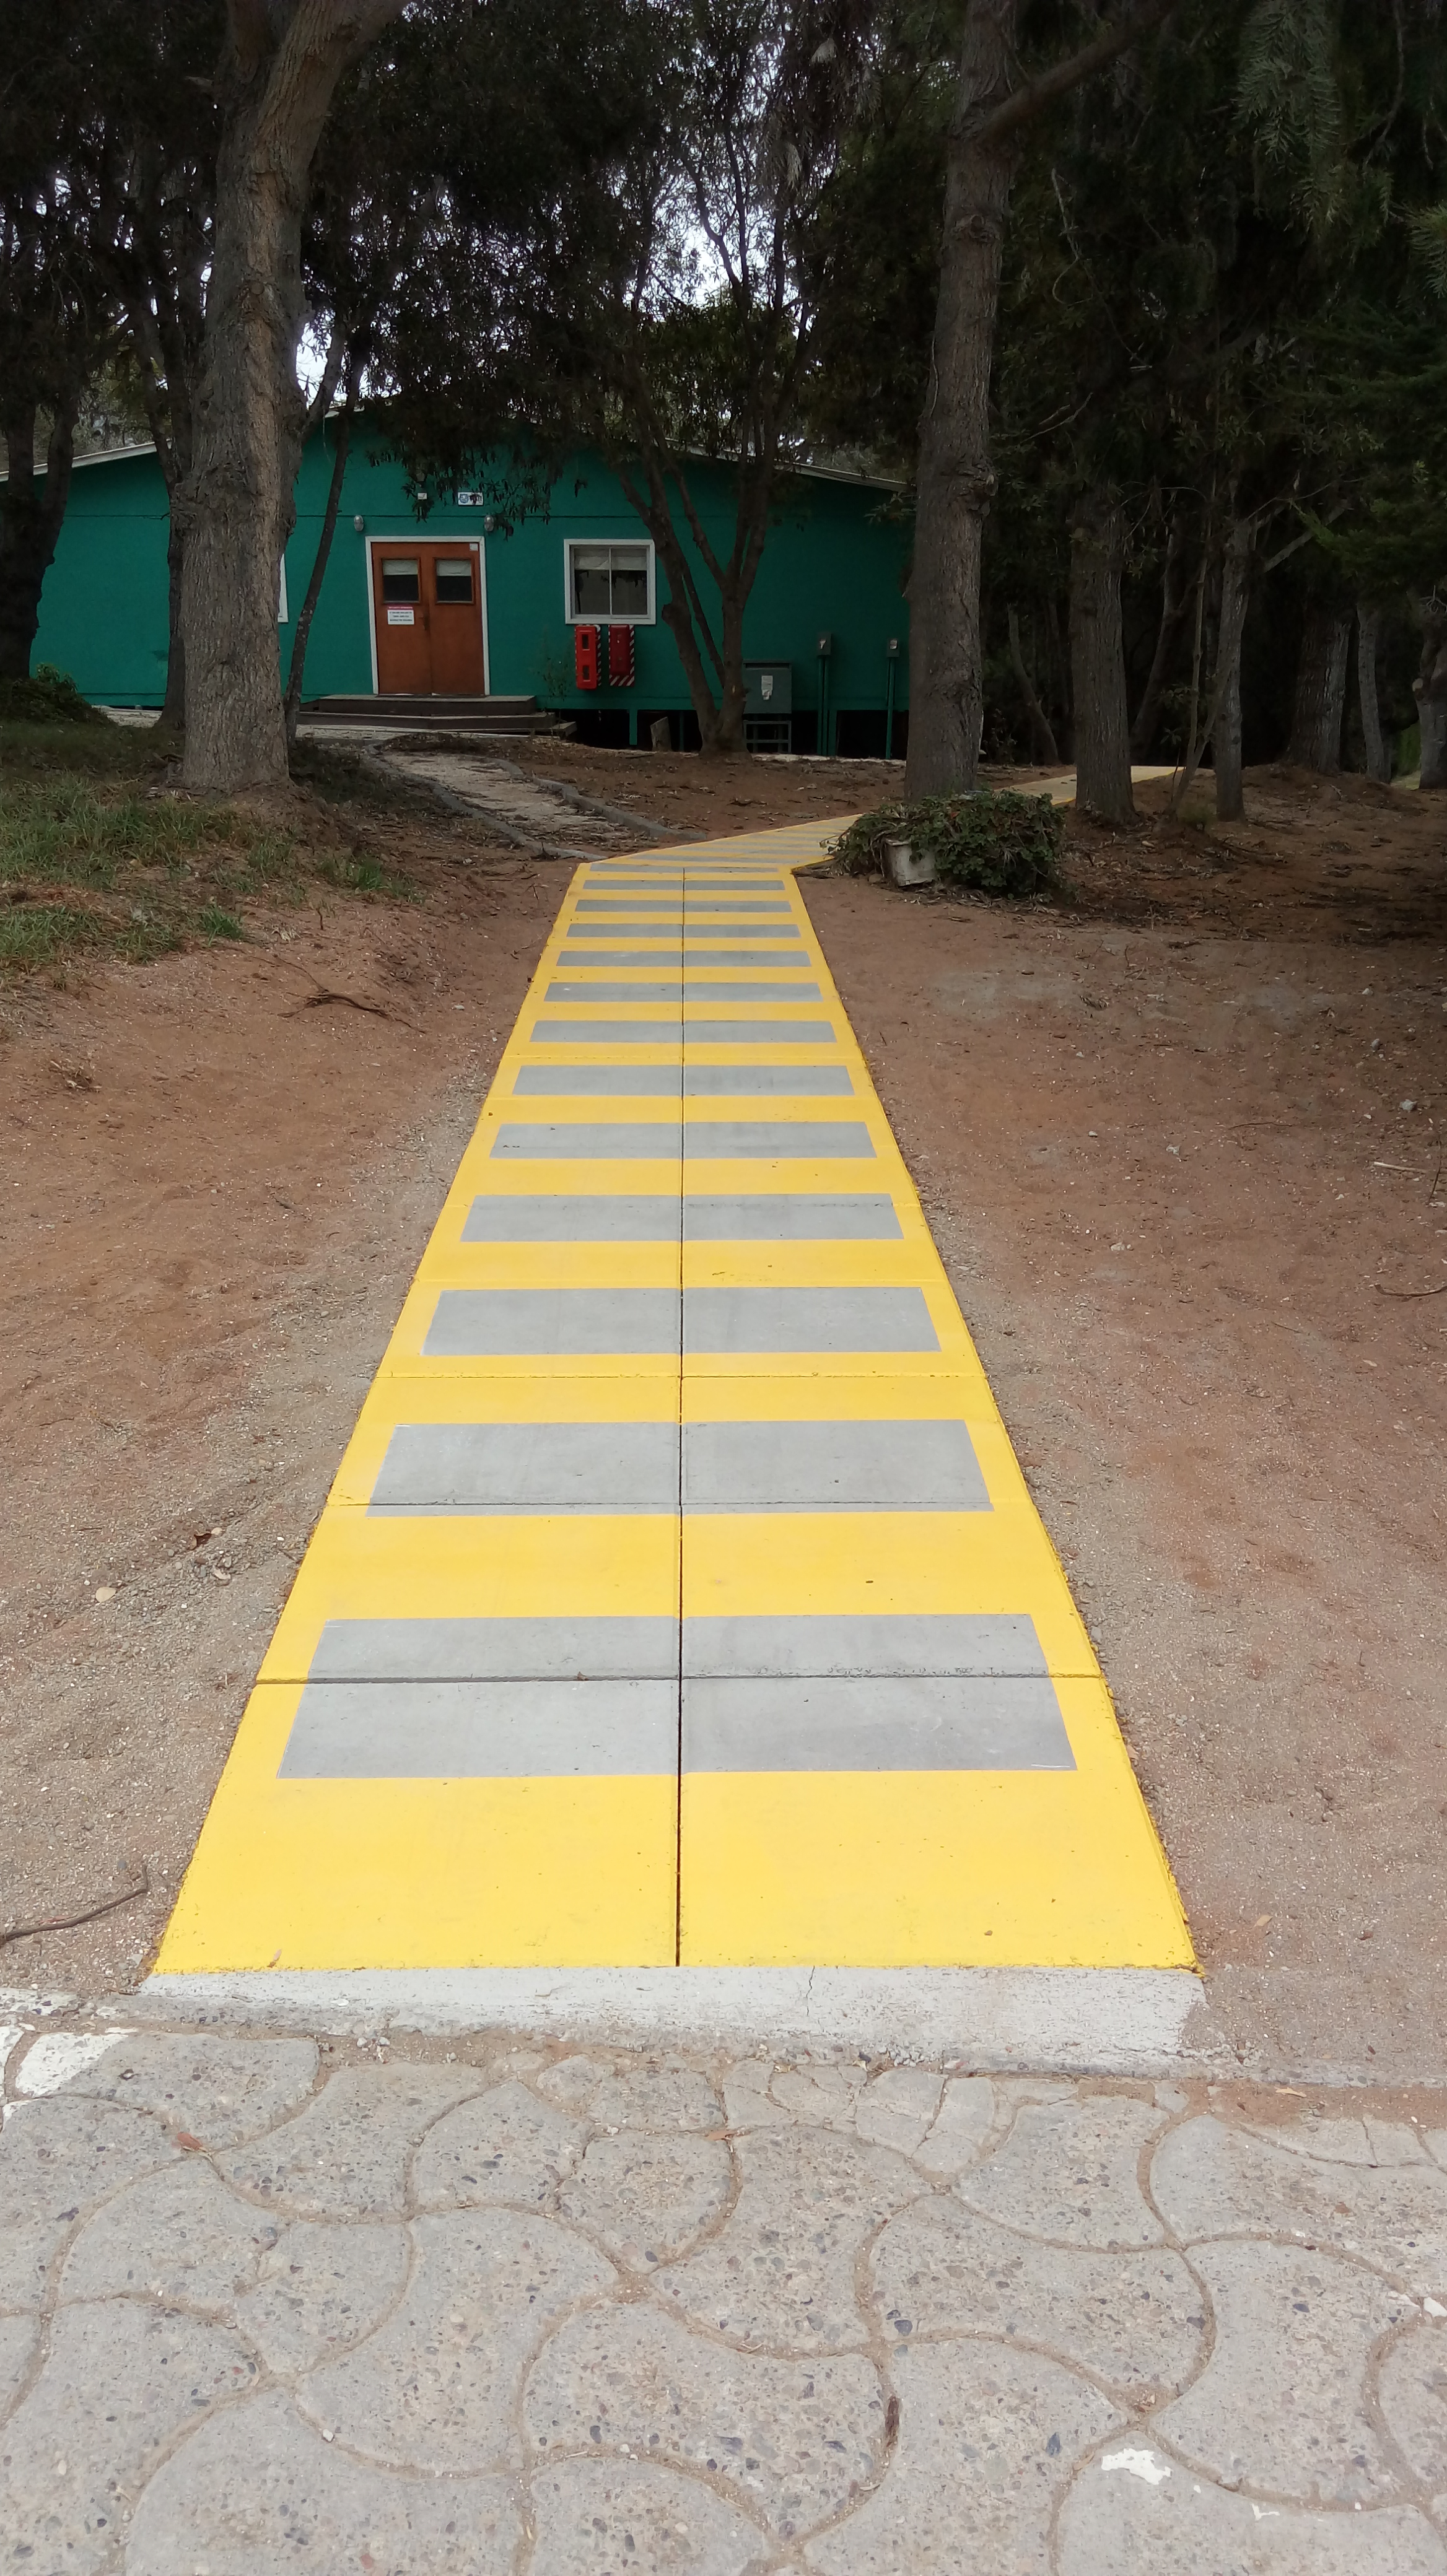

Renovation Progress

Credit: Vera C. Rubin Observatory/ NOIRLab/ NSF/ AURA